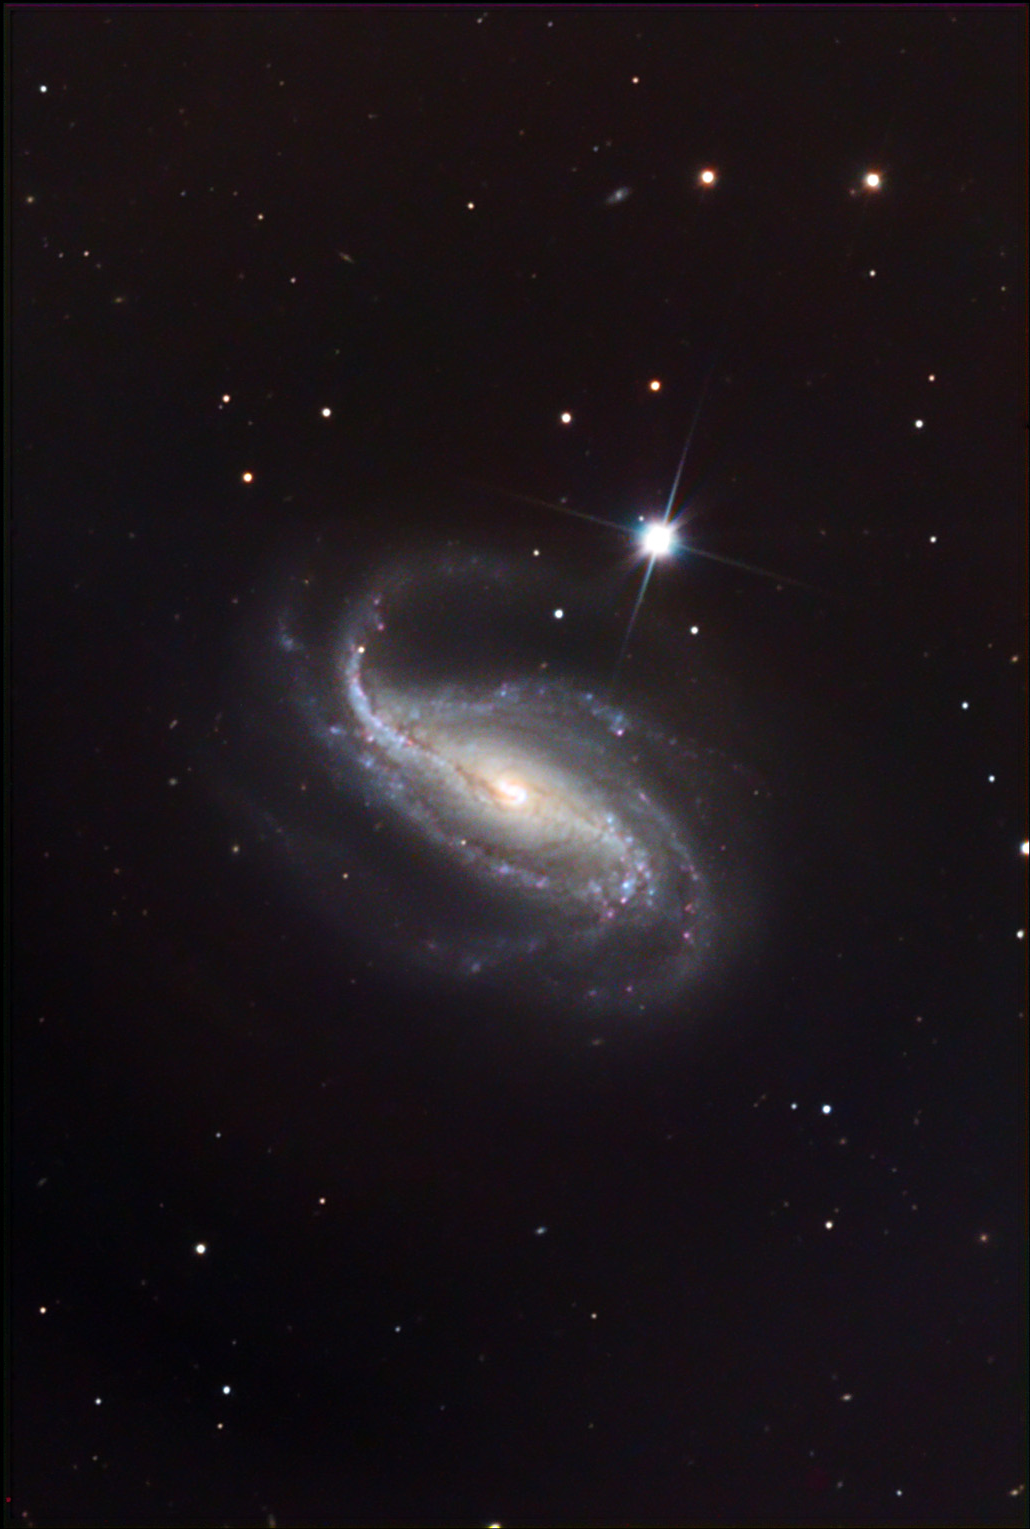

NGC 613

NGC 613 seems like a good southern counterpart to the more famous barred spiral galaxy, NGC 7479. Astronomers studying this galaxy are interested in the processes that take place along the bar of the galaxy. One recent paper suggests that this galaxy could have two bar-like structures in its center. Studies of this galaxy in the radio wavelengths indicate that the nucleus is extremely active. There is some evidence for an accelerated and collimated jet of gas being expelled from the center of the galaxy. NGC 613 is around 64 million light years away.

This image was taken as part of Advanced Observing Program (AOP) program at Kitt Peak Visitor Center during 2014.

Credit: KPNO/NOIRLab/NSF/AURA/Fred Calvert/Adam Block